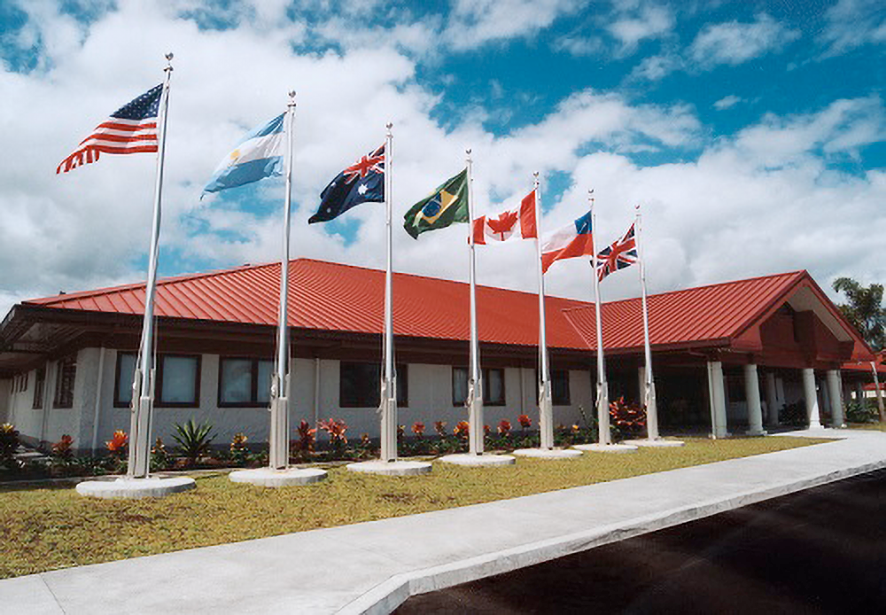

Dedication of Gemini Observatory's Northern Operations Center in Hilo, Hawai

Gemini Observatory Hilo Base Facility completed in August 1998.

Credit: NOIRLab